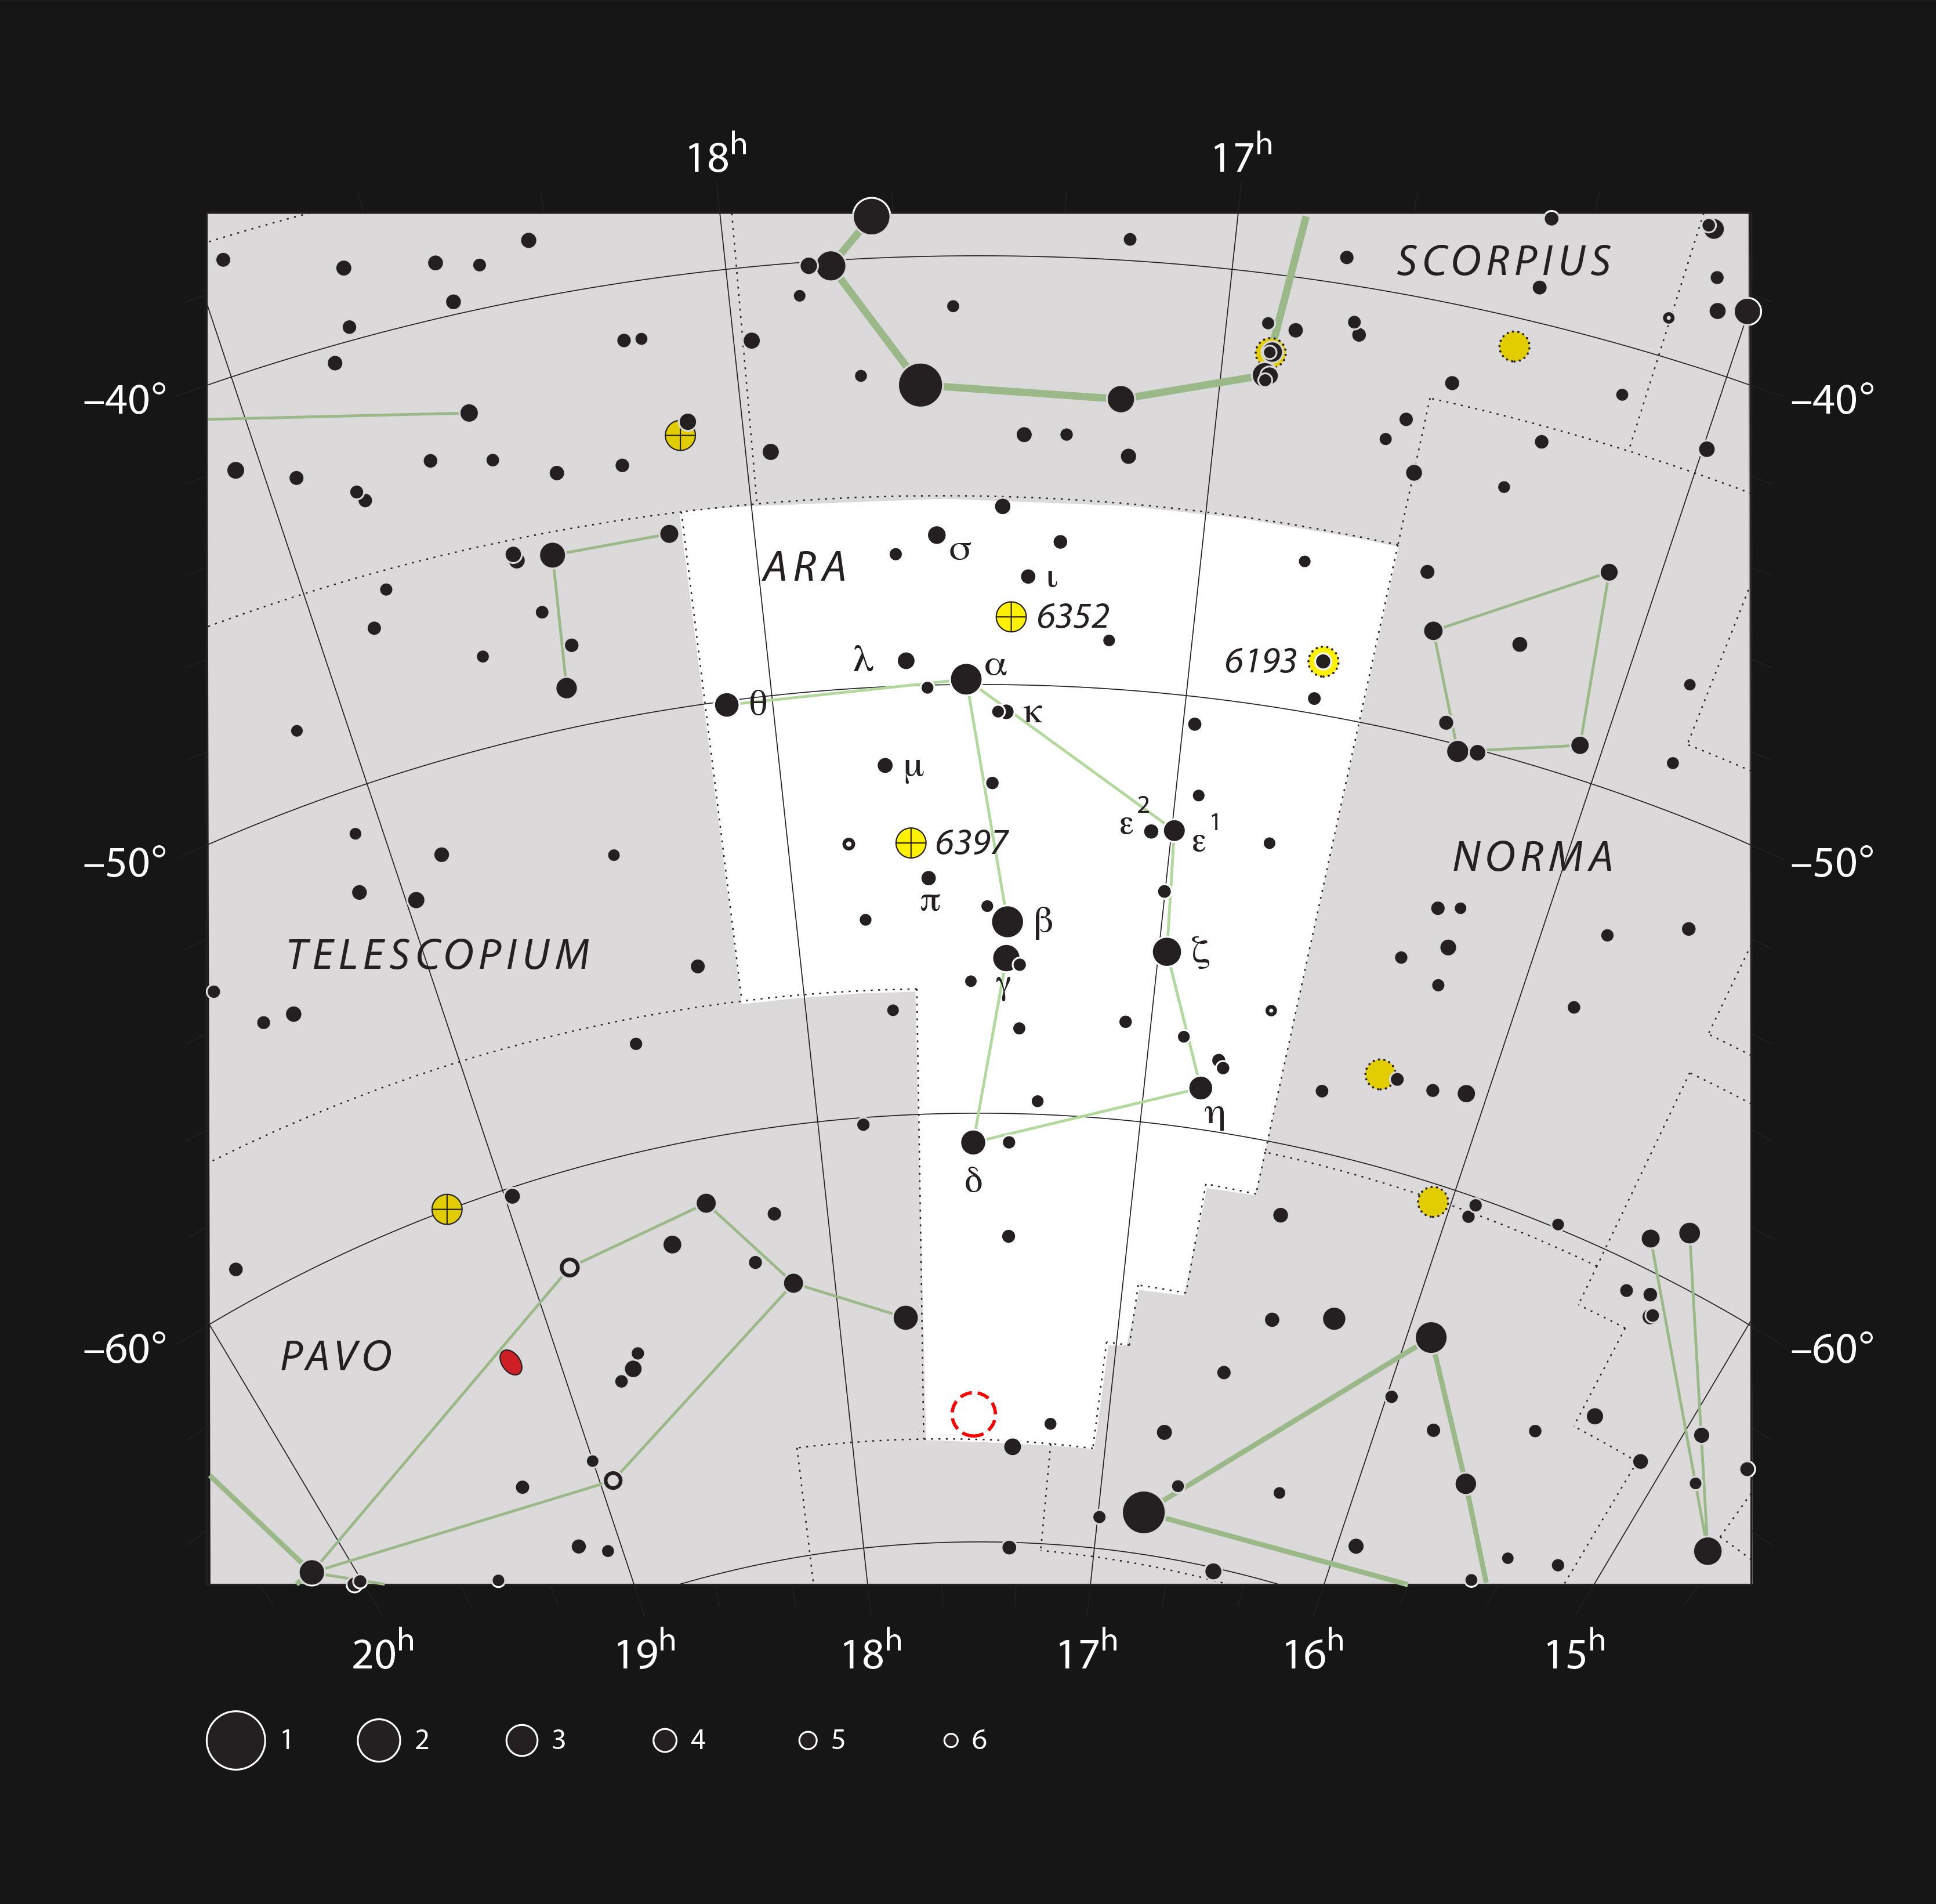

The globular star cluster NGC 6362 in the constellation of Ara (The Altar)

This chart shows the location of the globular star cluster NGC 6362 in the constellation of Ara (The Altar). This map shows most of the stars visible to the unaided eye under good conditions, and the location of the cluster is indicated with a red circle on the image. This cluster can be easily seen in a small telescope and larger ones can reveal some of the constituent stars.

Credit: ESO, IAU and Sky & Telescope